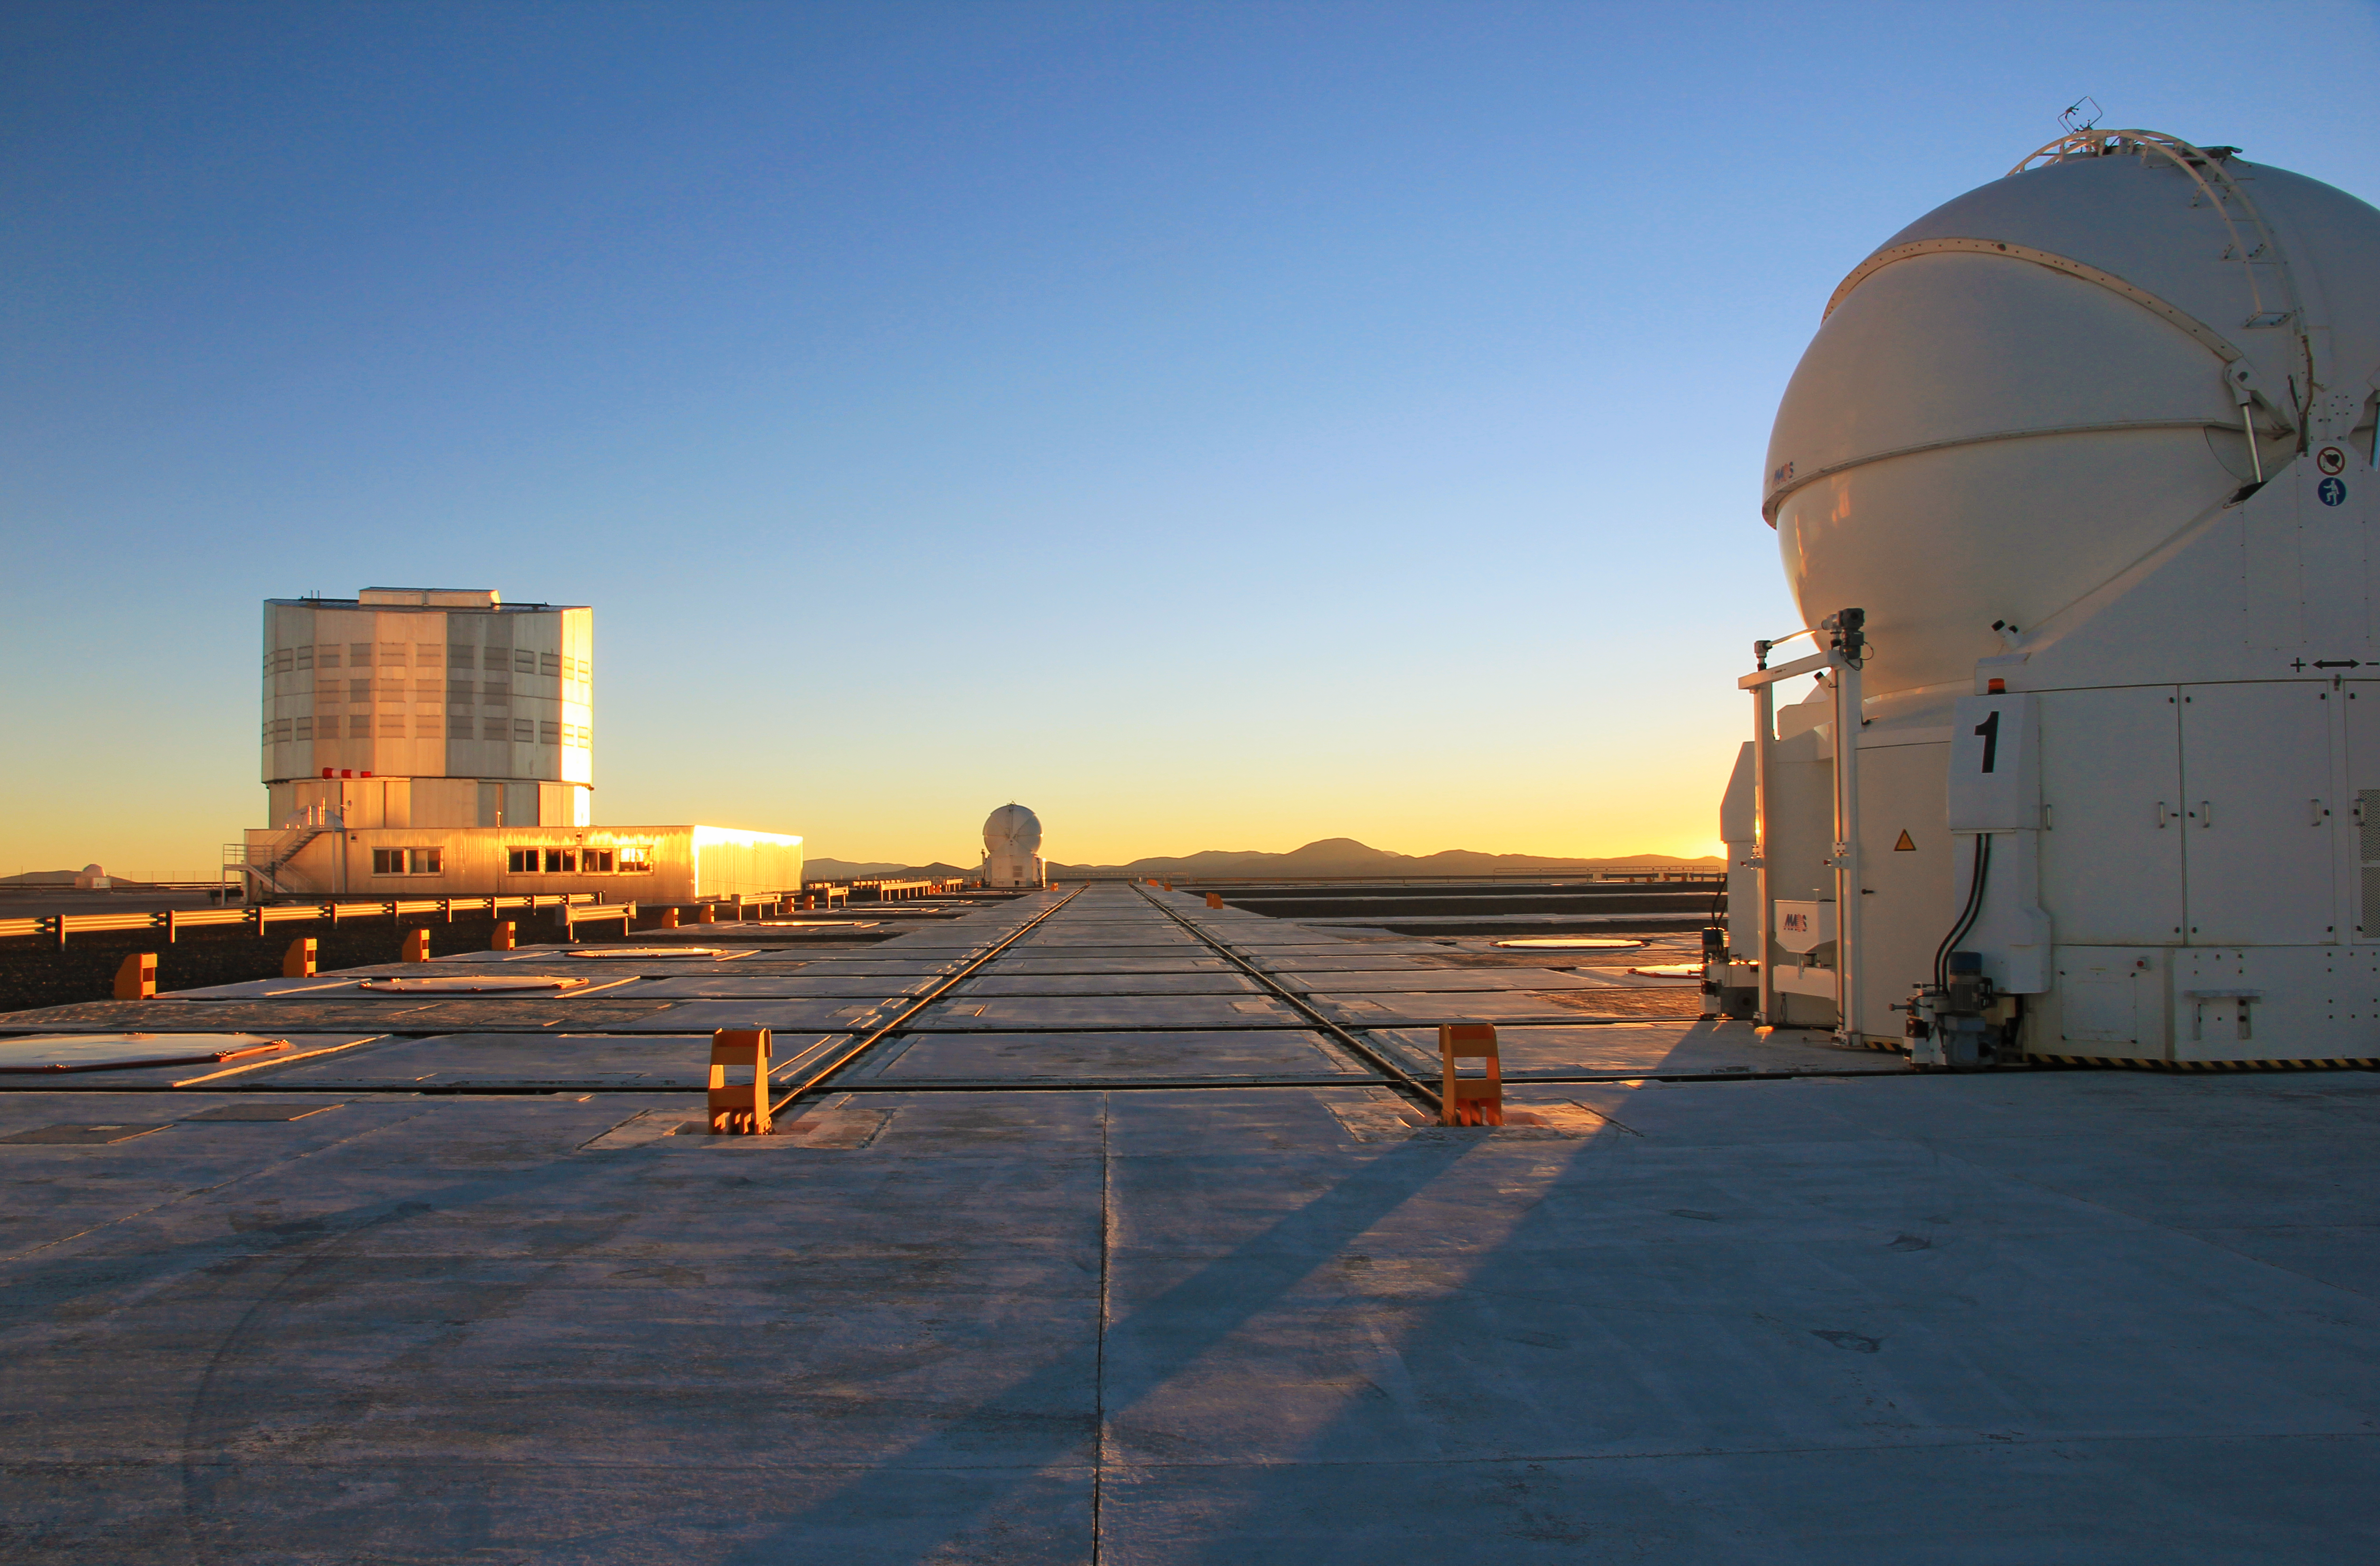

The Very Large Telescope

The Paranal Observatory set atop Cerro Paranal at an altitude of 2600 metres. On the right and in the centre can be seen two of the Auxiliary Telescopes of the Very large Telescope (VLT). Each of these has a diameter of 1.8-metres and feeds light to the VLT Interferometer at ESO's Paranal Observatory. To the left is one of the much larger unit telescopes which has a diameter of 8.2 metres.

Credit: Brigitte Bailleul/ESO